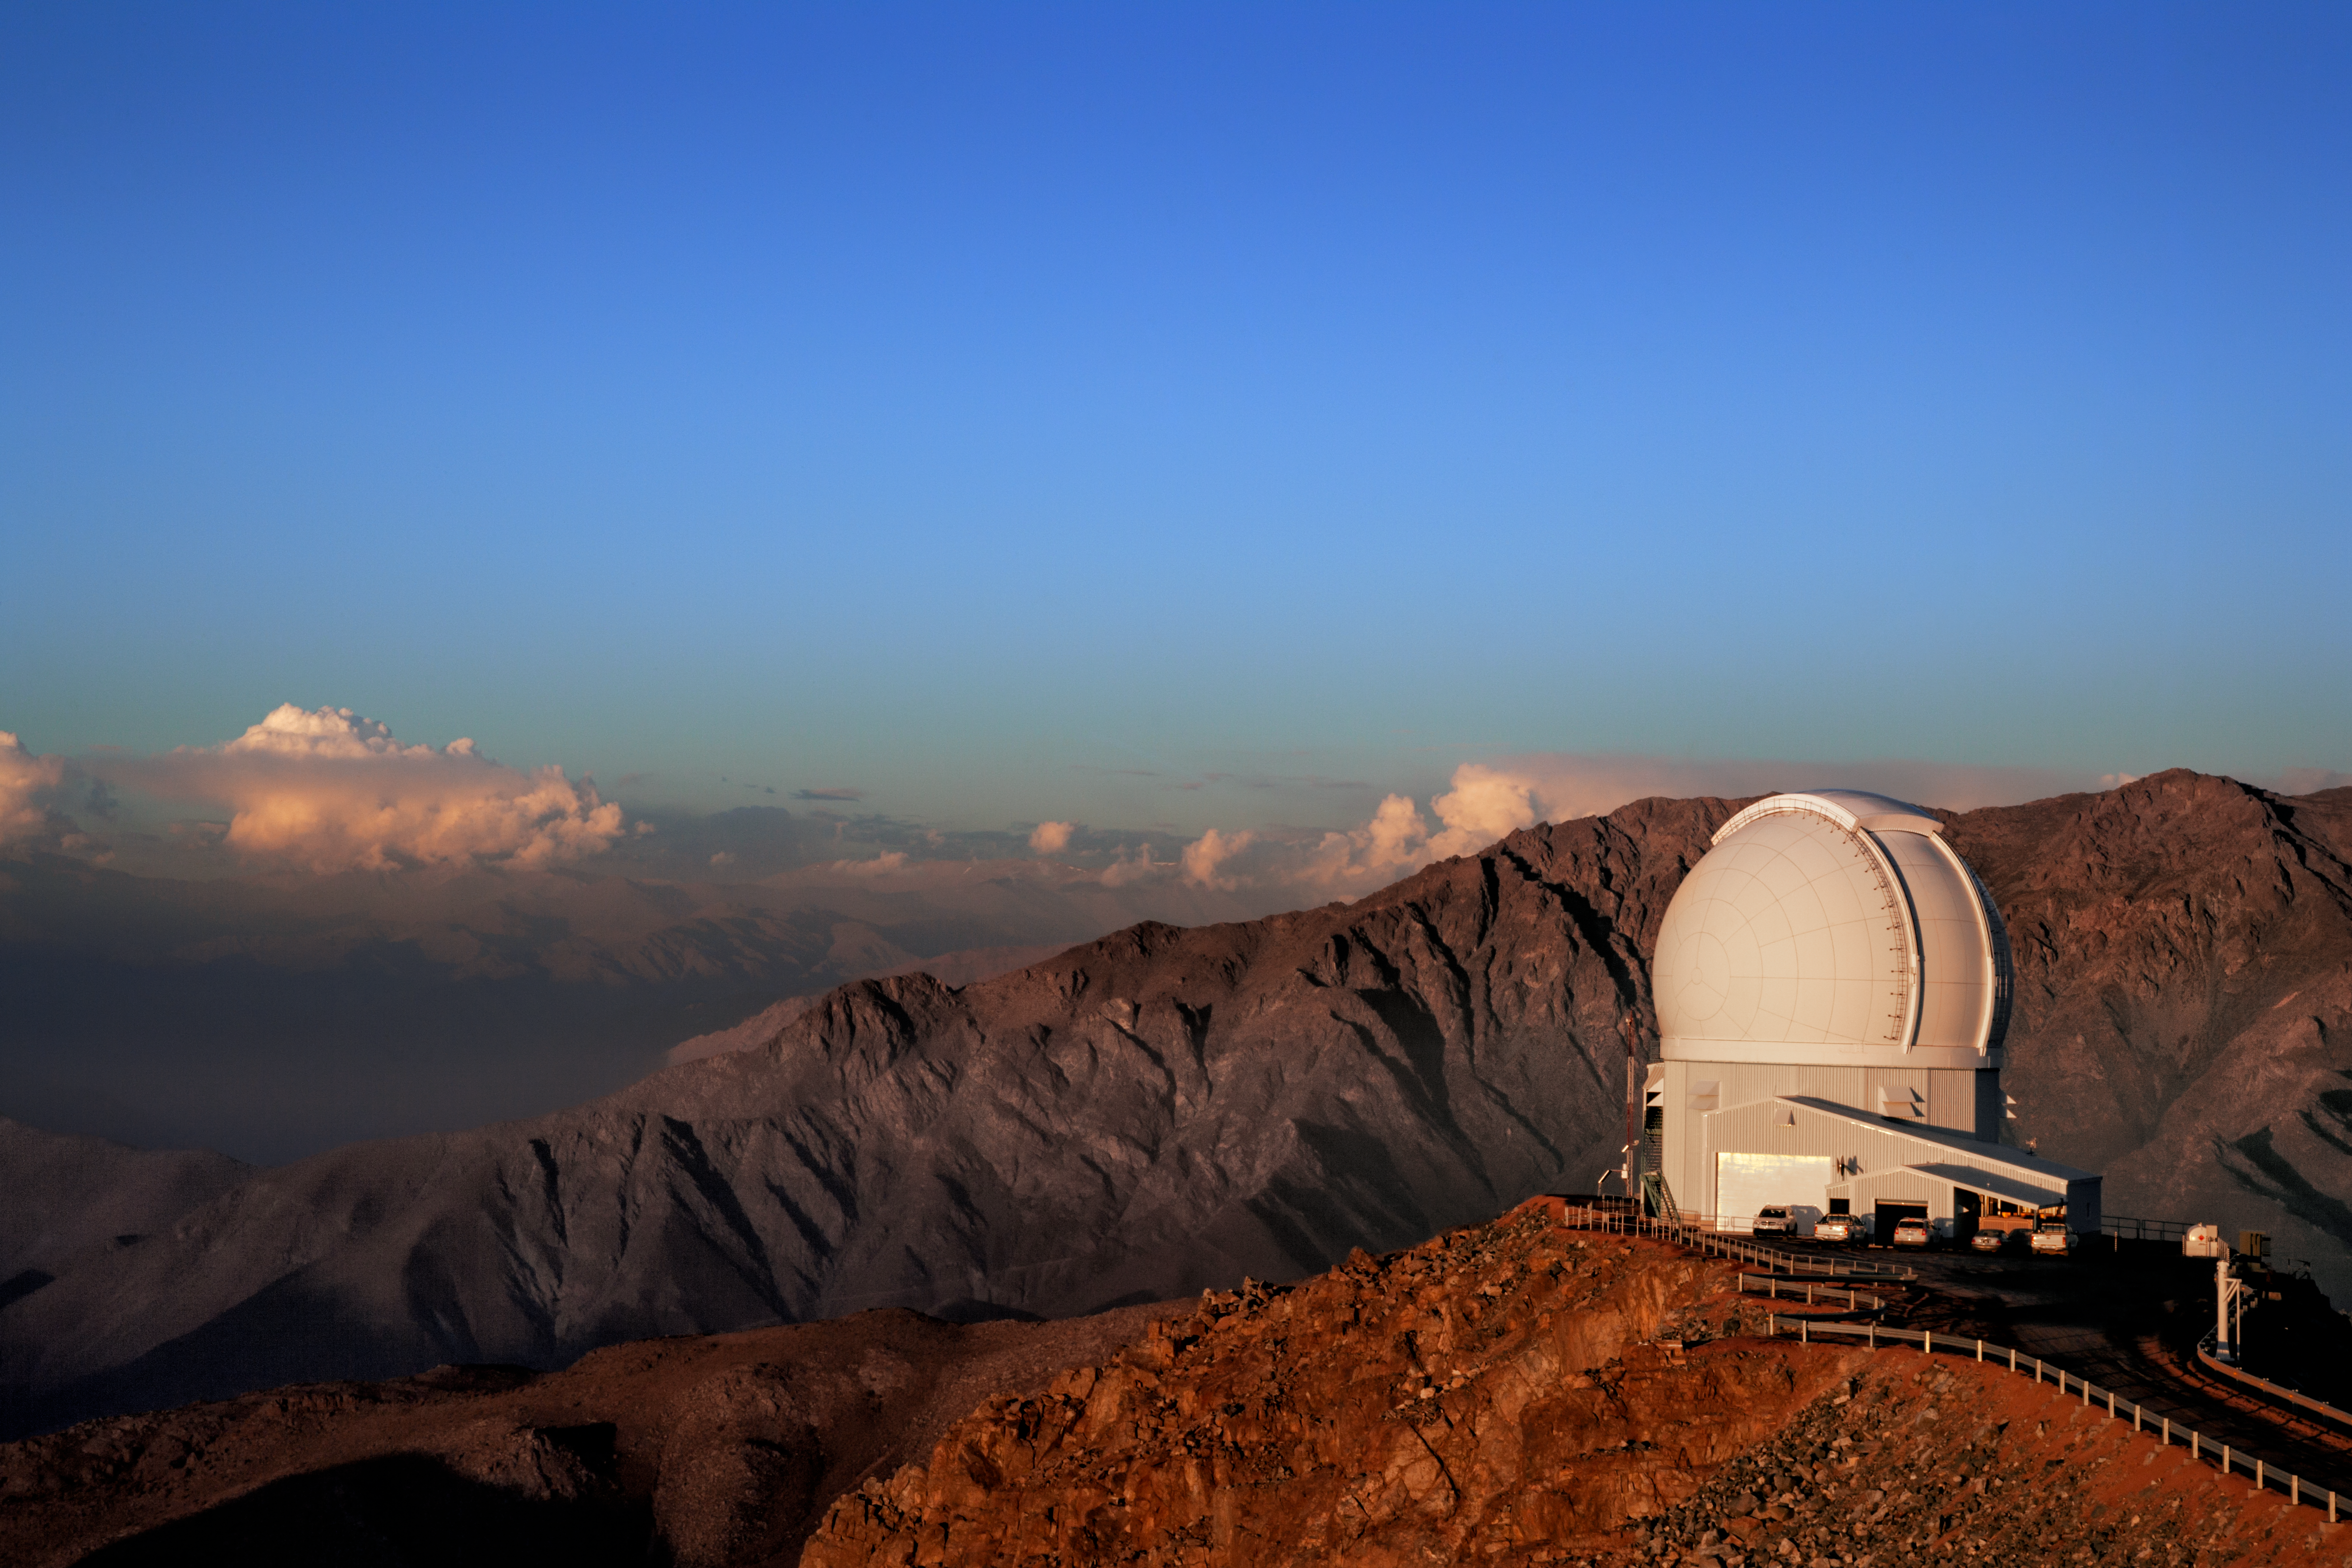

The SOAR Telescope

The SOAR Telescope on Cerro Pachón.

Credit: International Gemini Observatory/NOIRLab/NSF/AURA/M. Paredes